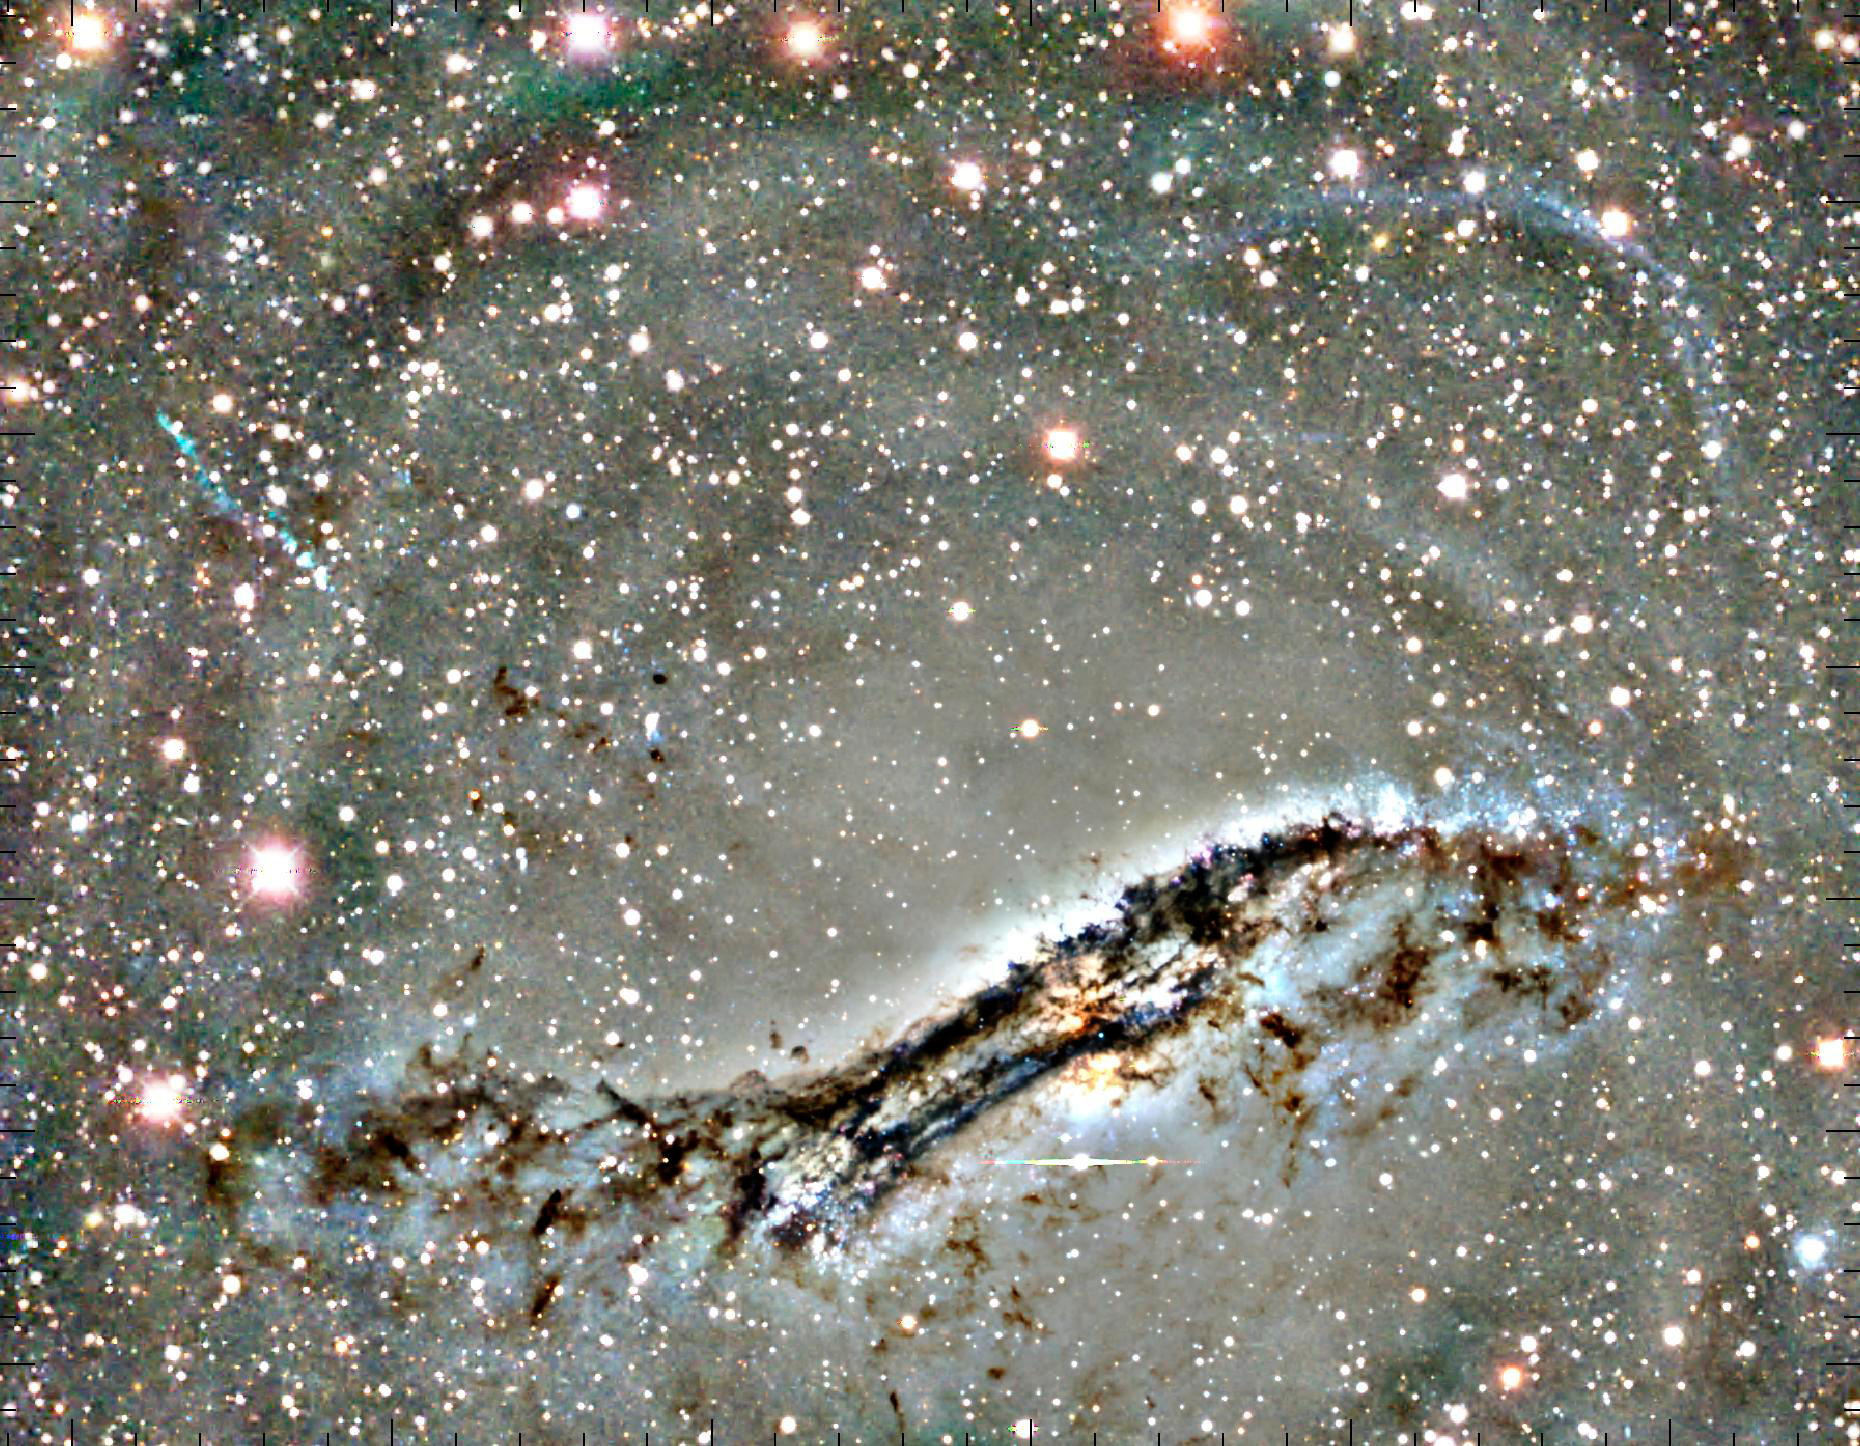

Arc of Blue Stars a Lingering Sign of Shredded Dwarf Galaxy

An unobtrusive arc of blue stars stretching above the iconic galaxy Centaurus A represents the lingering signature of an episode of galactic cannibalism that is surprisingly recent and, astronomically speaking, quite nearby.

Credit: JHU/NOAO/AURA/NSF